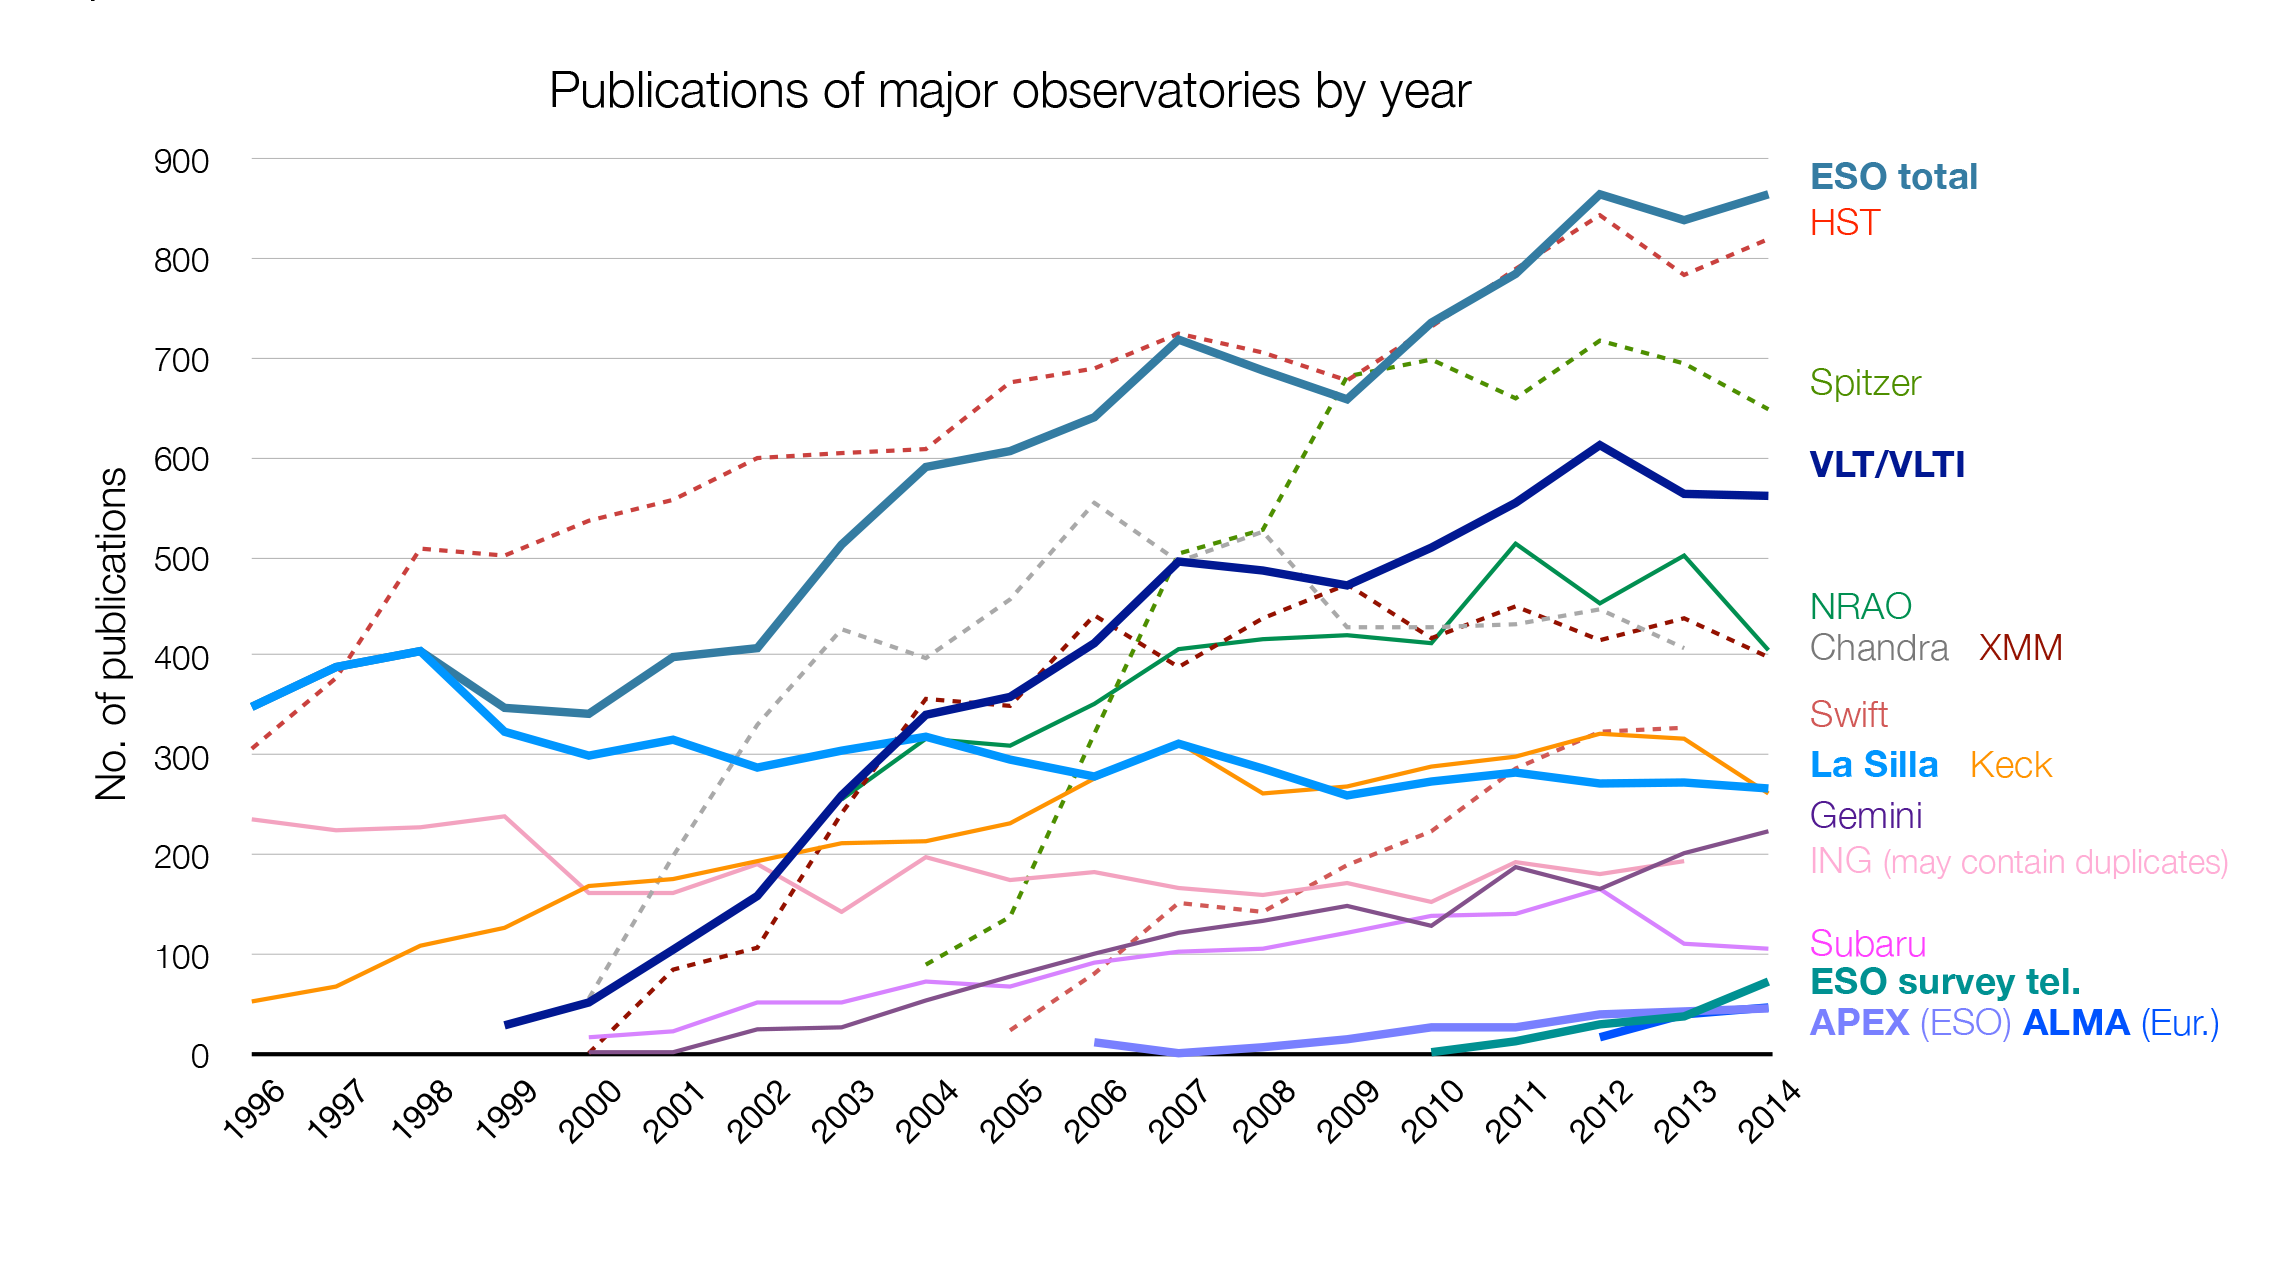

Number of papers published using observational data from different observatories

The number of refereed papers published based on data from ESO and other telescopes over the period 1996 to the 2014. These numbers are from the ESO Telescope Bibliography (telbib). Note that the selection criteria for inclusion or exclusion of papers vary among observatories.

Credit: ESO